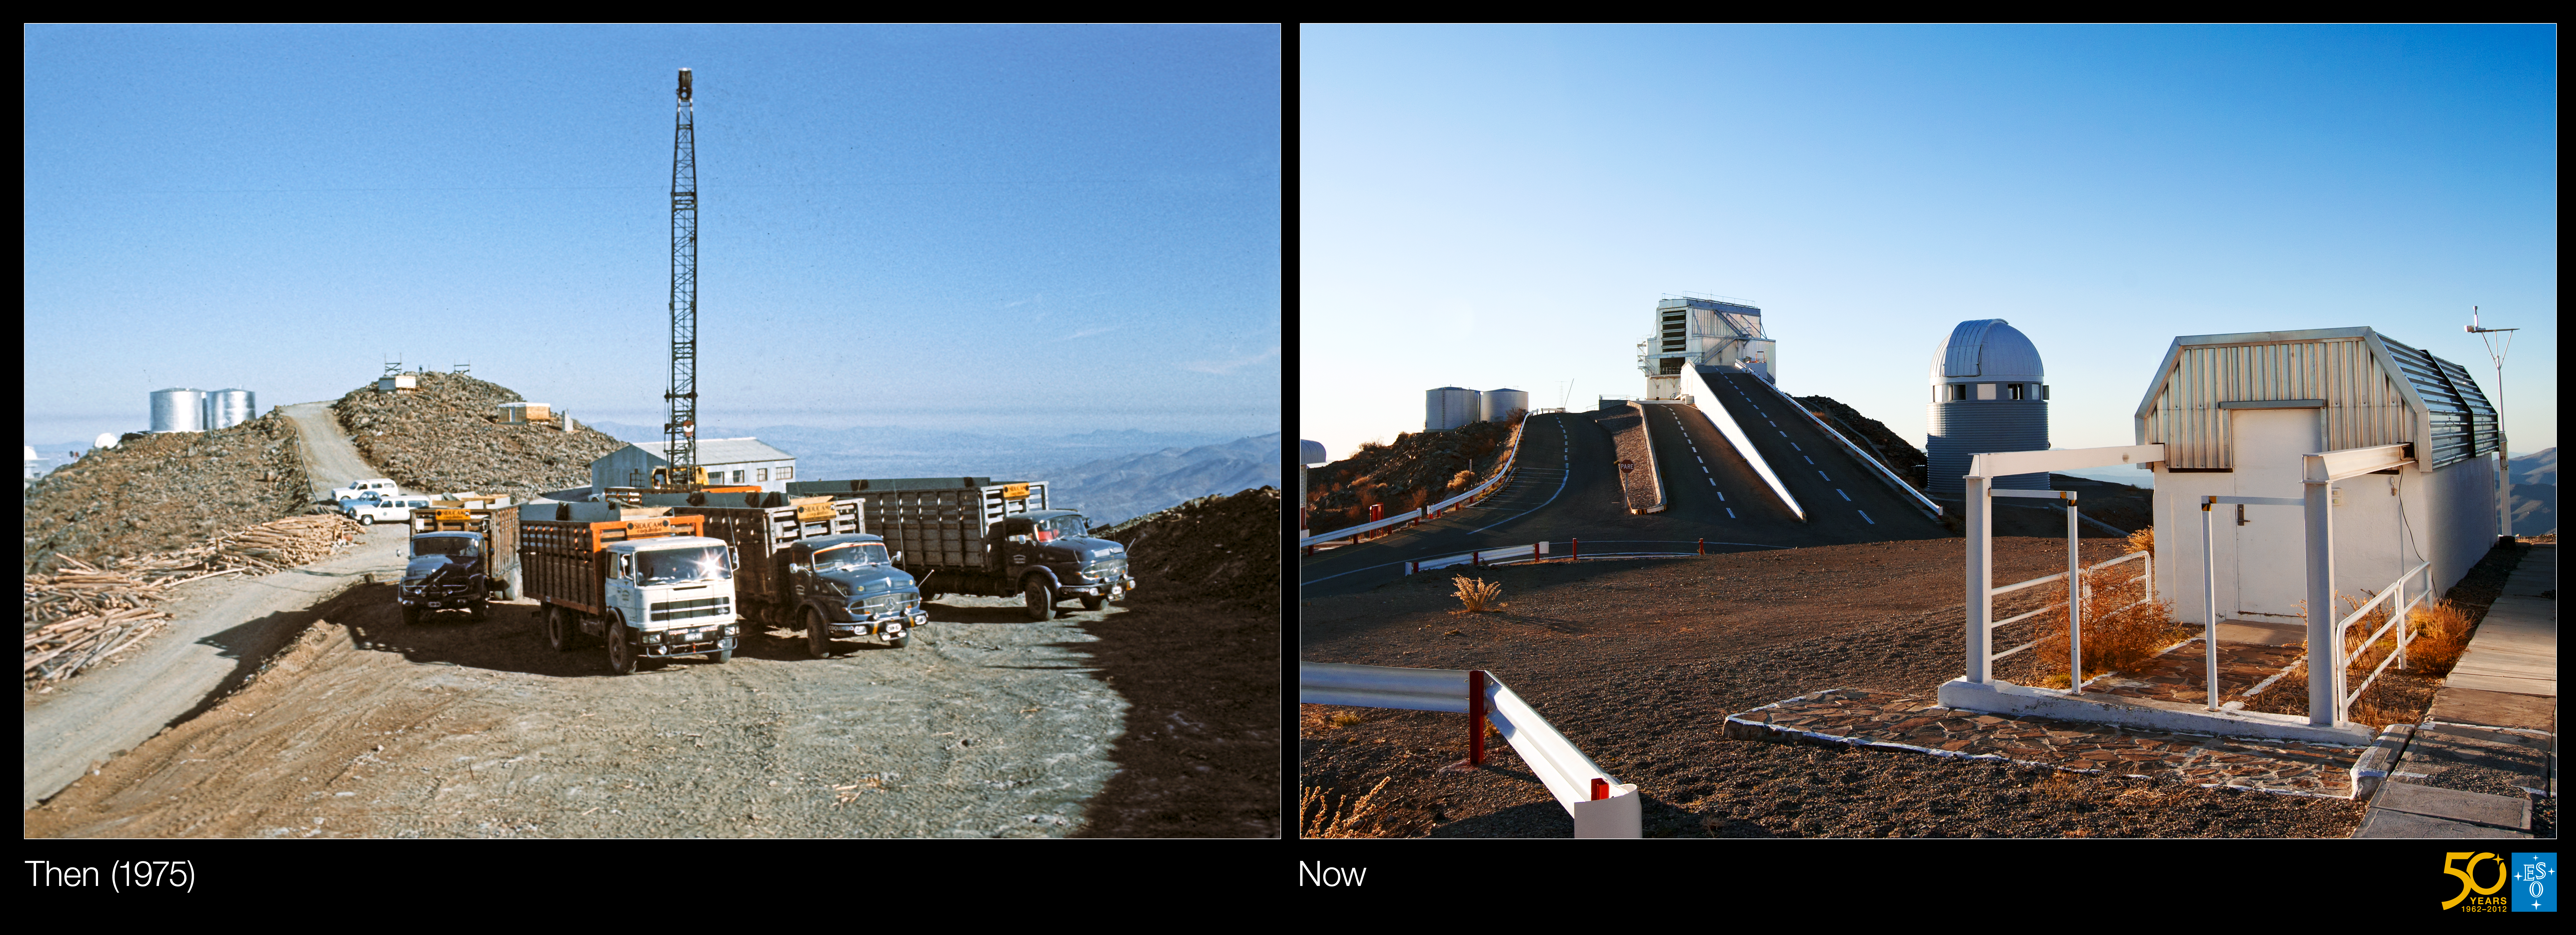

La Silla (side-by-side composite)

This is a side-by-side composite of the historical and present-day images from the Then and Now Picture of the Week, Three Very Different Telescopes at La Silla

Credit: ESO